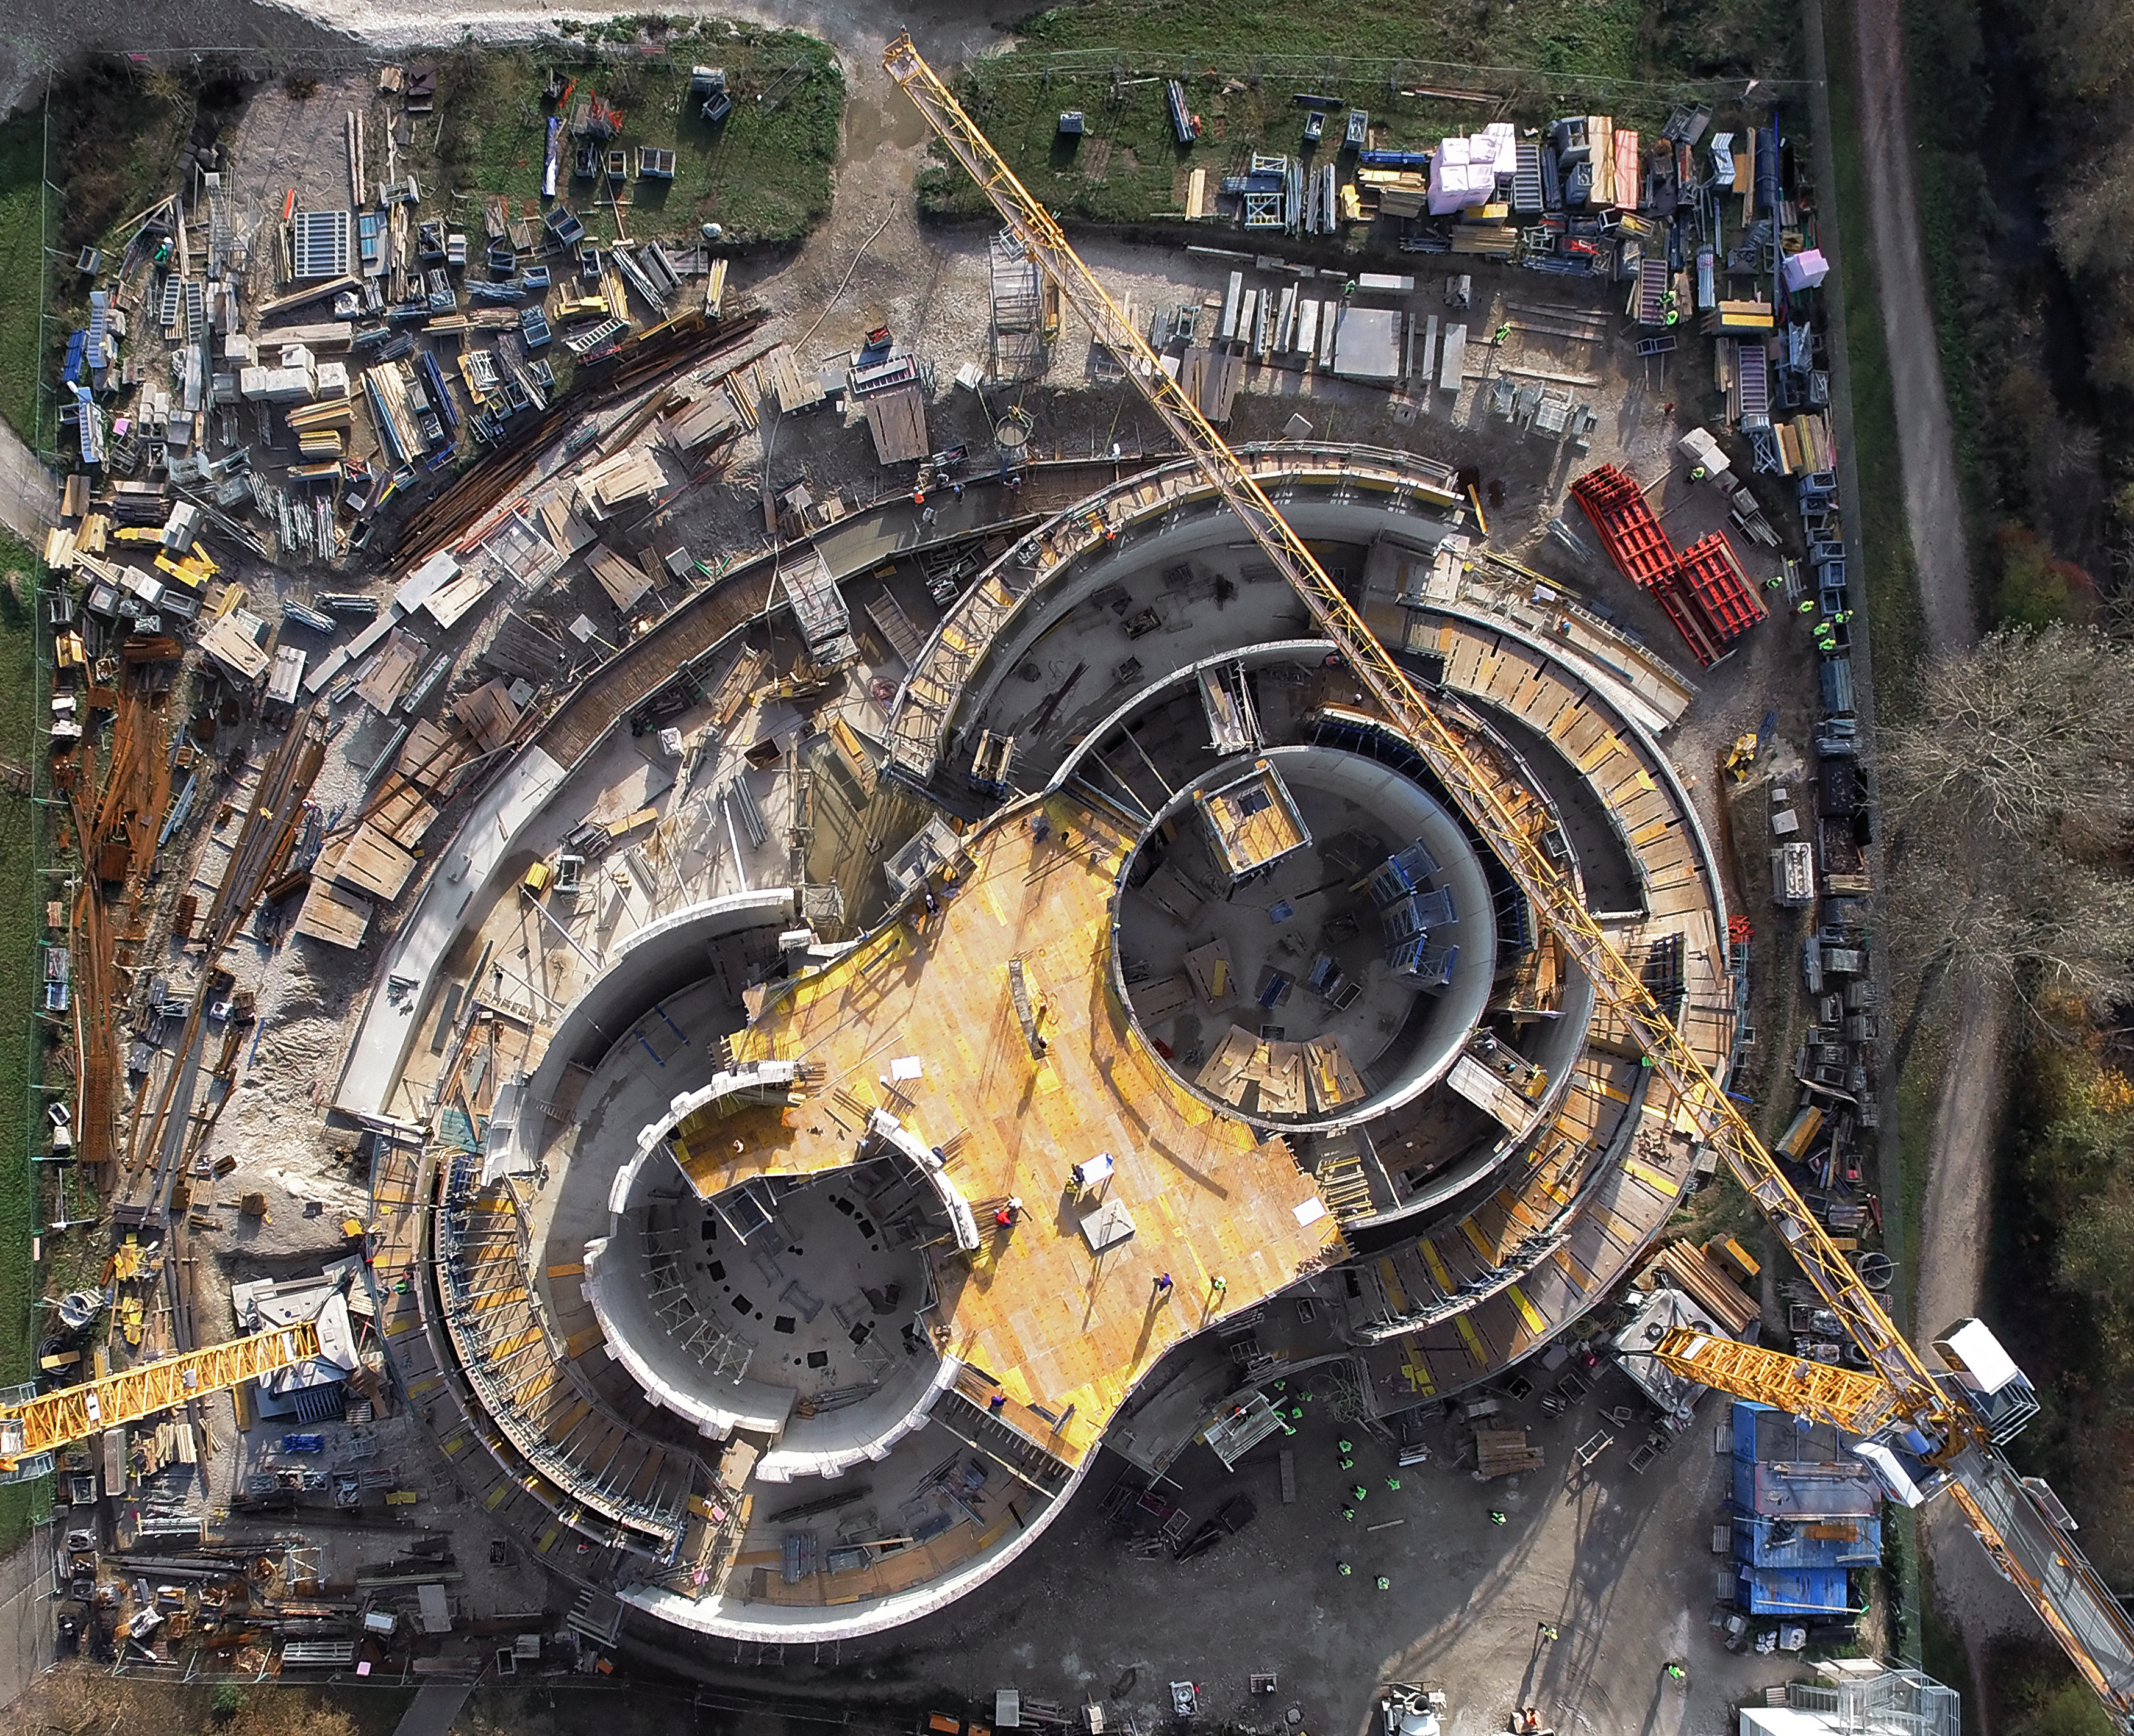

A Supernova in progress!

This drone photograph shows the construction of ESO's Supernova Planetarium & Visitor Centre from a dizzying perspective.

Credit: TUM-FSD/ESO. Supported by Autel Robotics and TUM-FSD